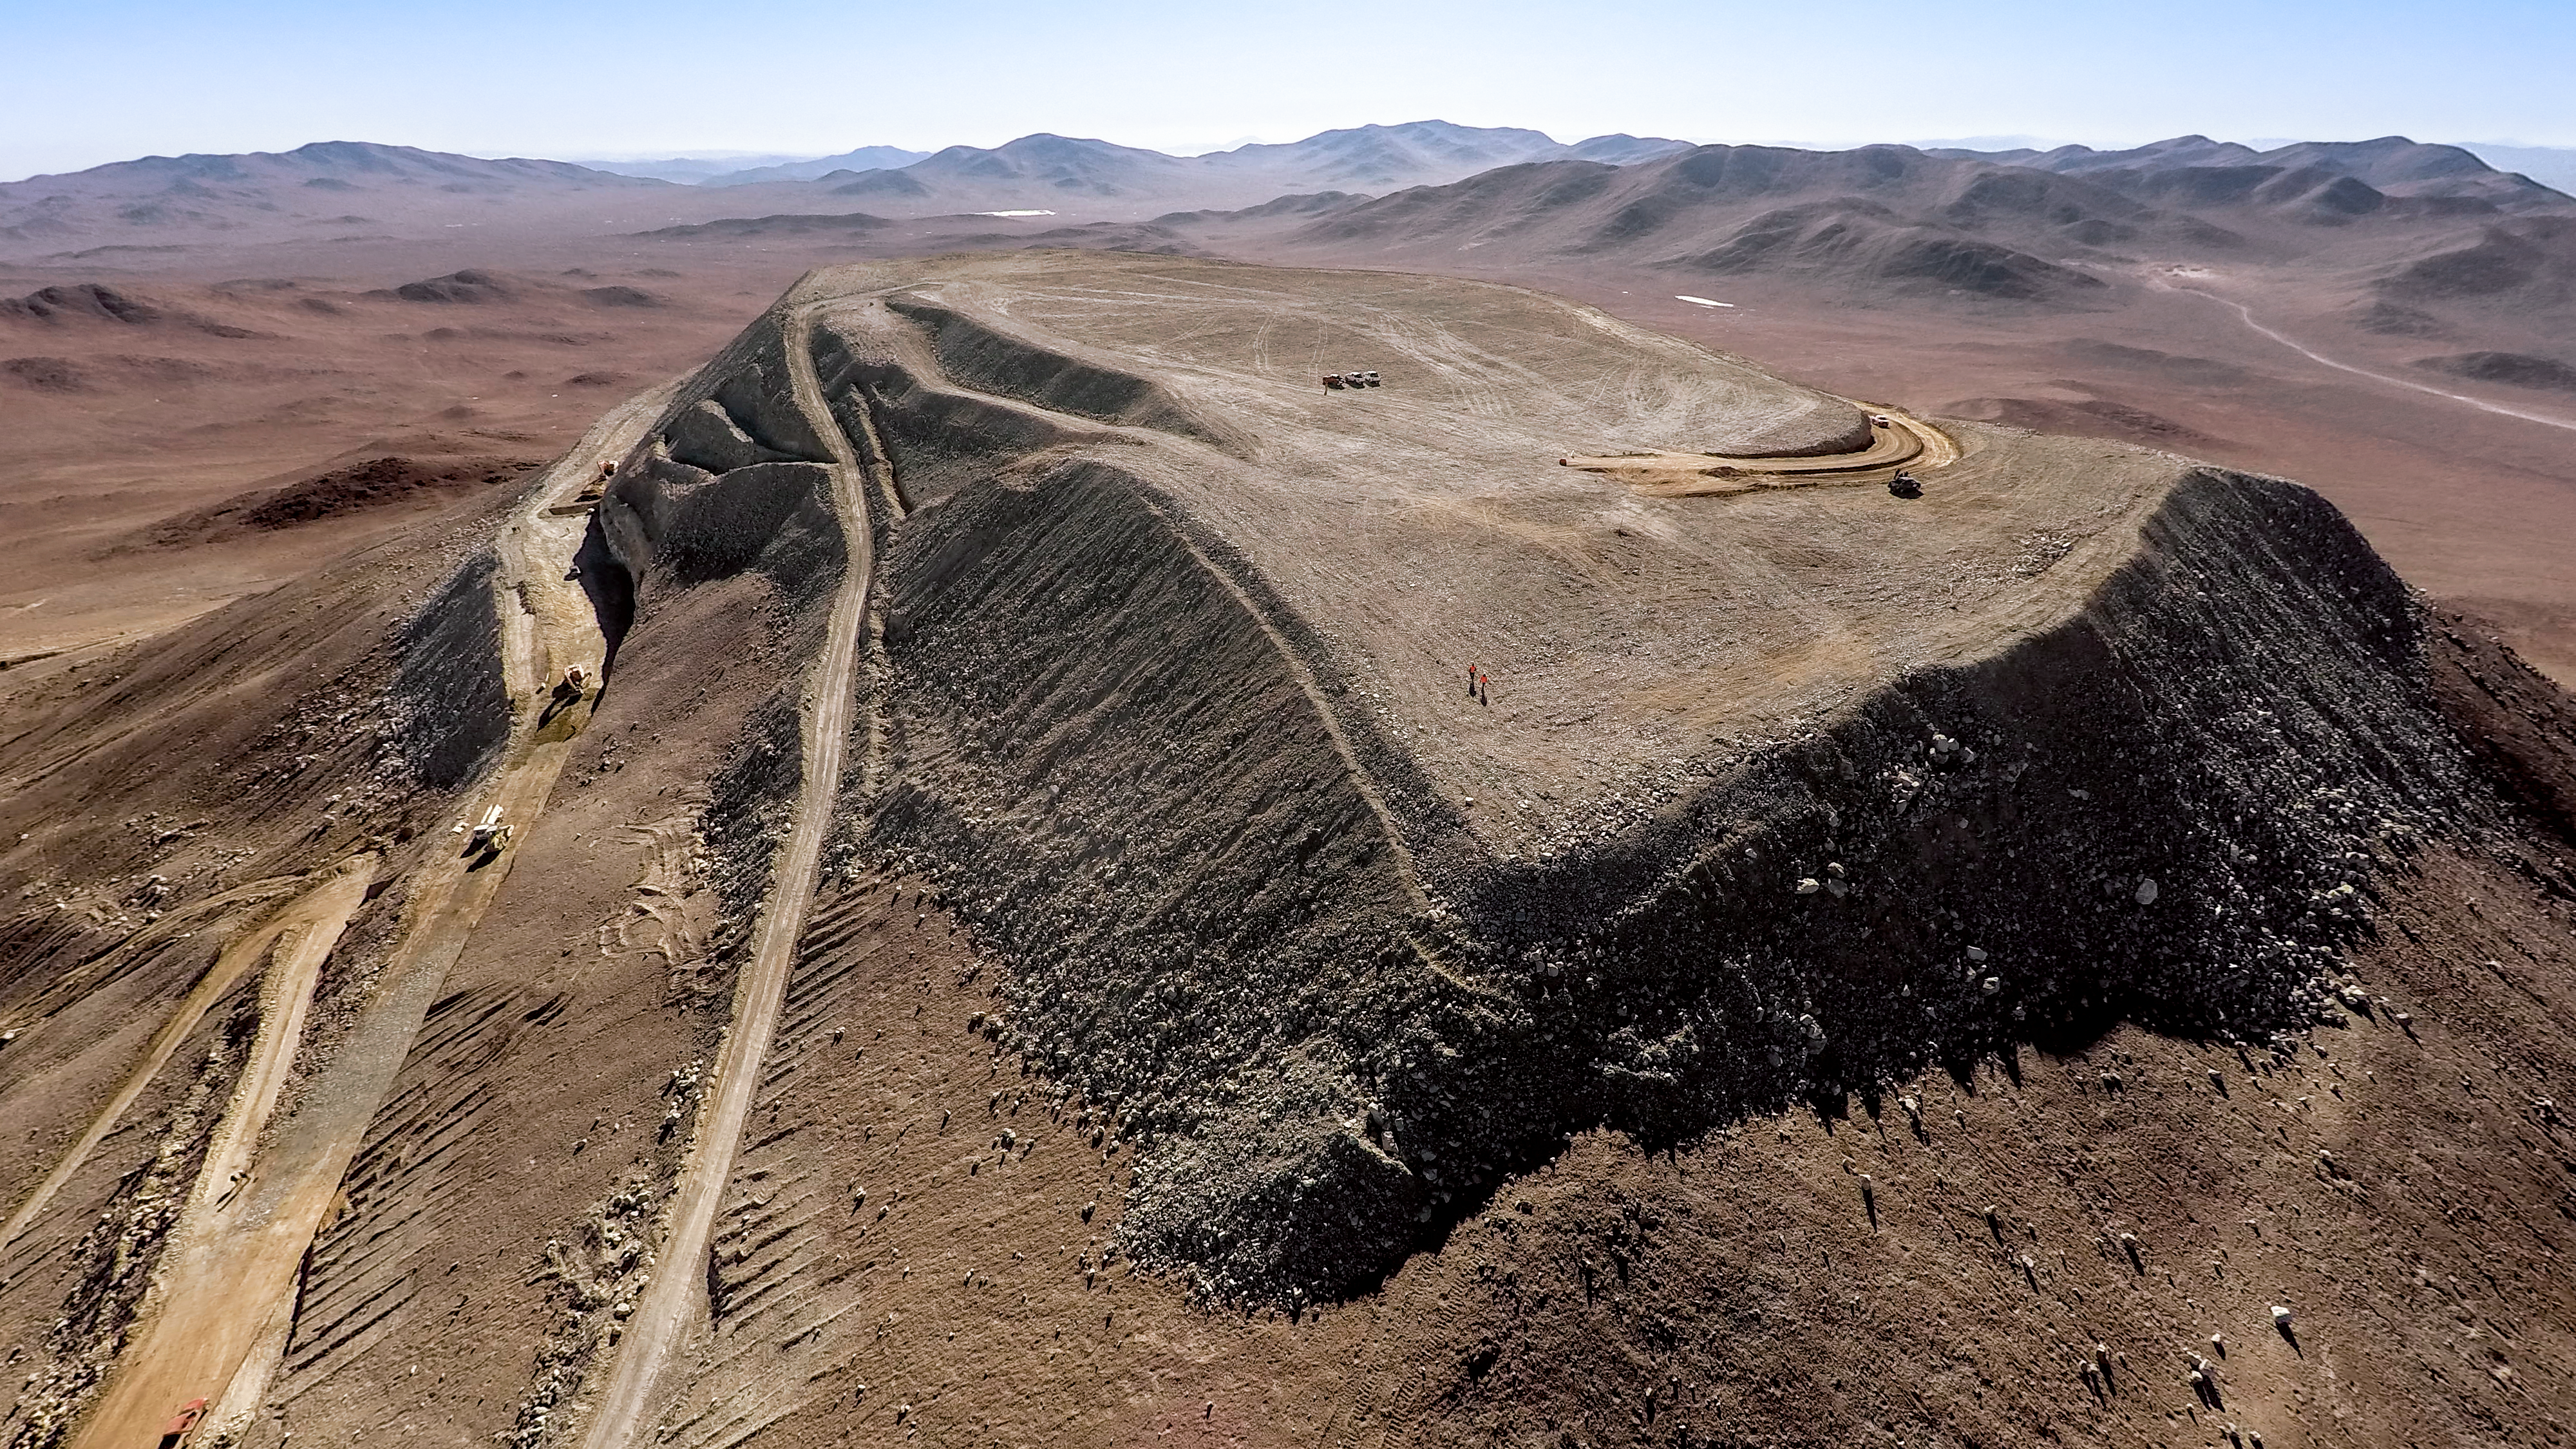

The best is yet to come

This image shows the newly flattened Cerro Armazones site, which engineers levelled with in a series of blasts in June 2014. They aimed to remove a total of 220 000 cubic metres of rock for the 300 x 150 metres platform, in preparation of the construction of the Extremely Large Telescope (ELT).

Credit: M. Struik (CERN)/ESO